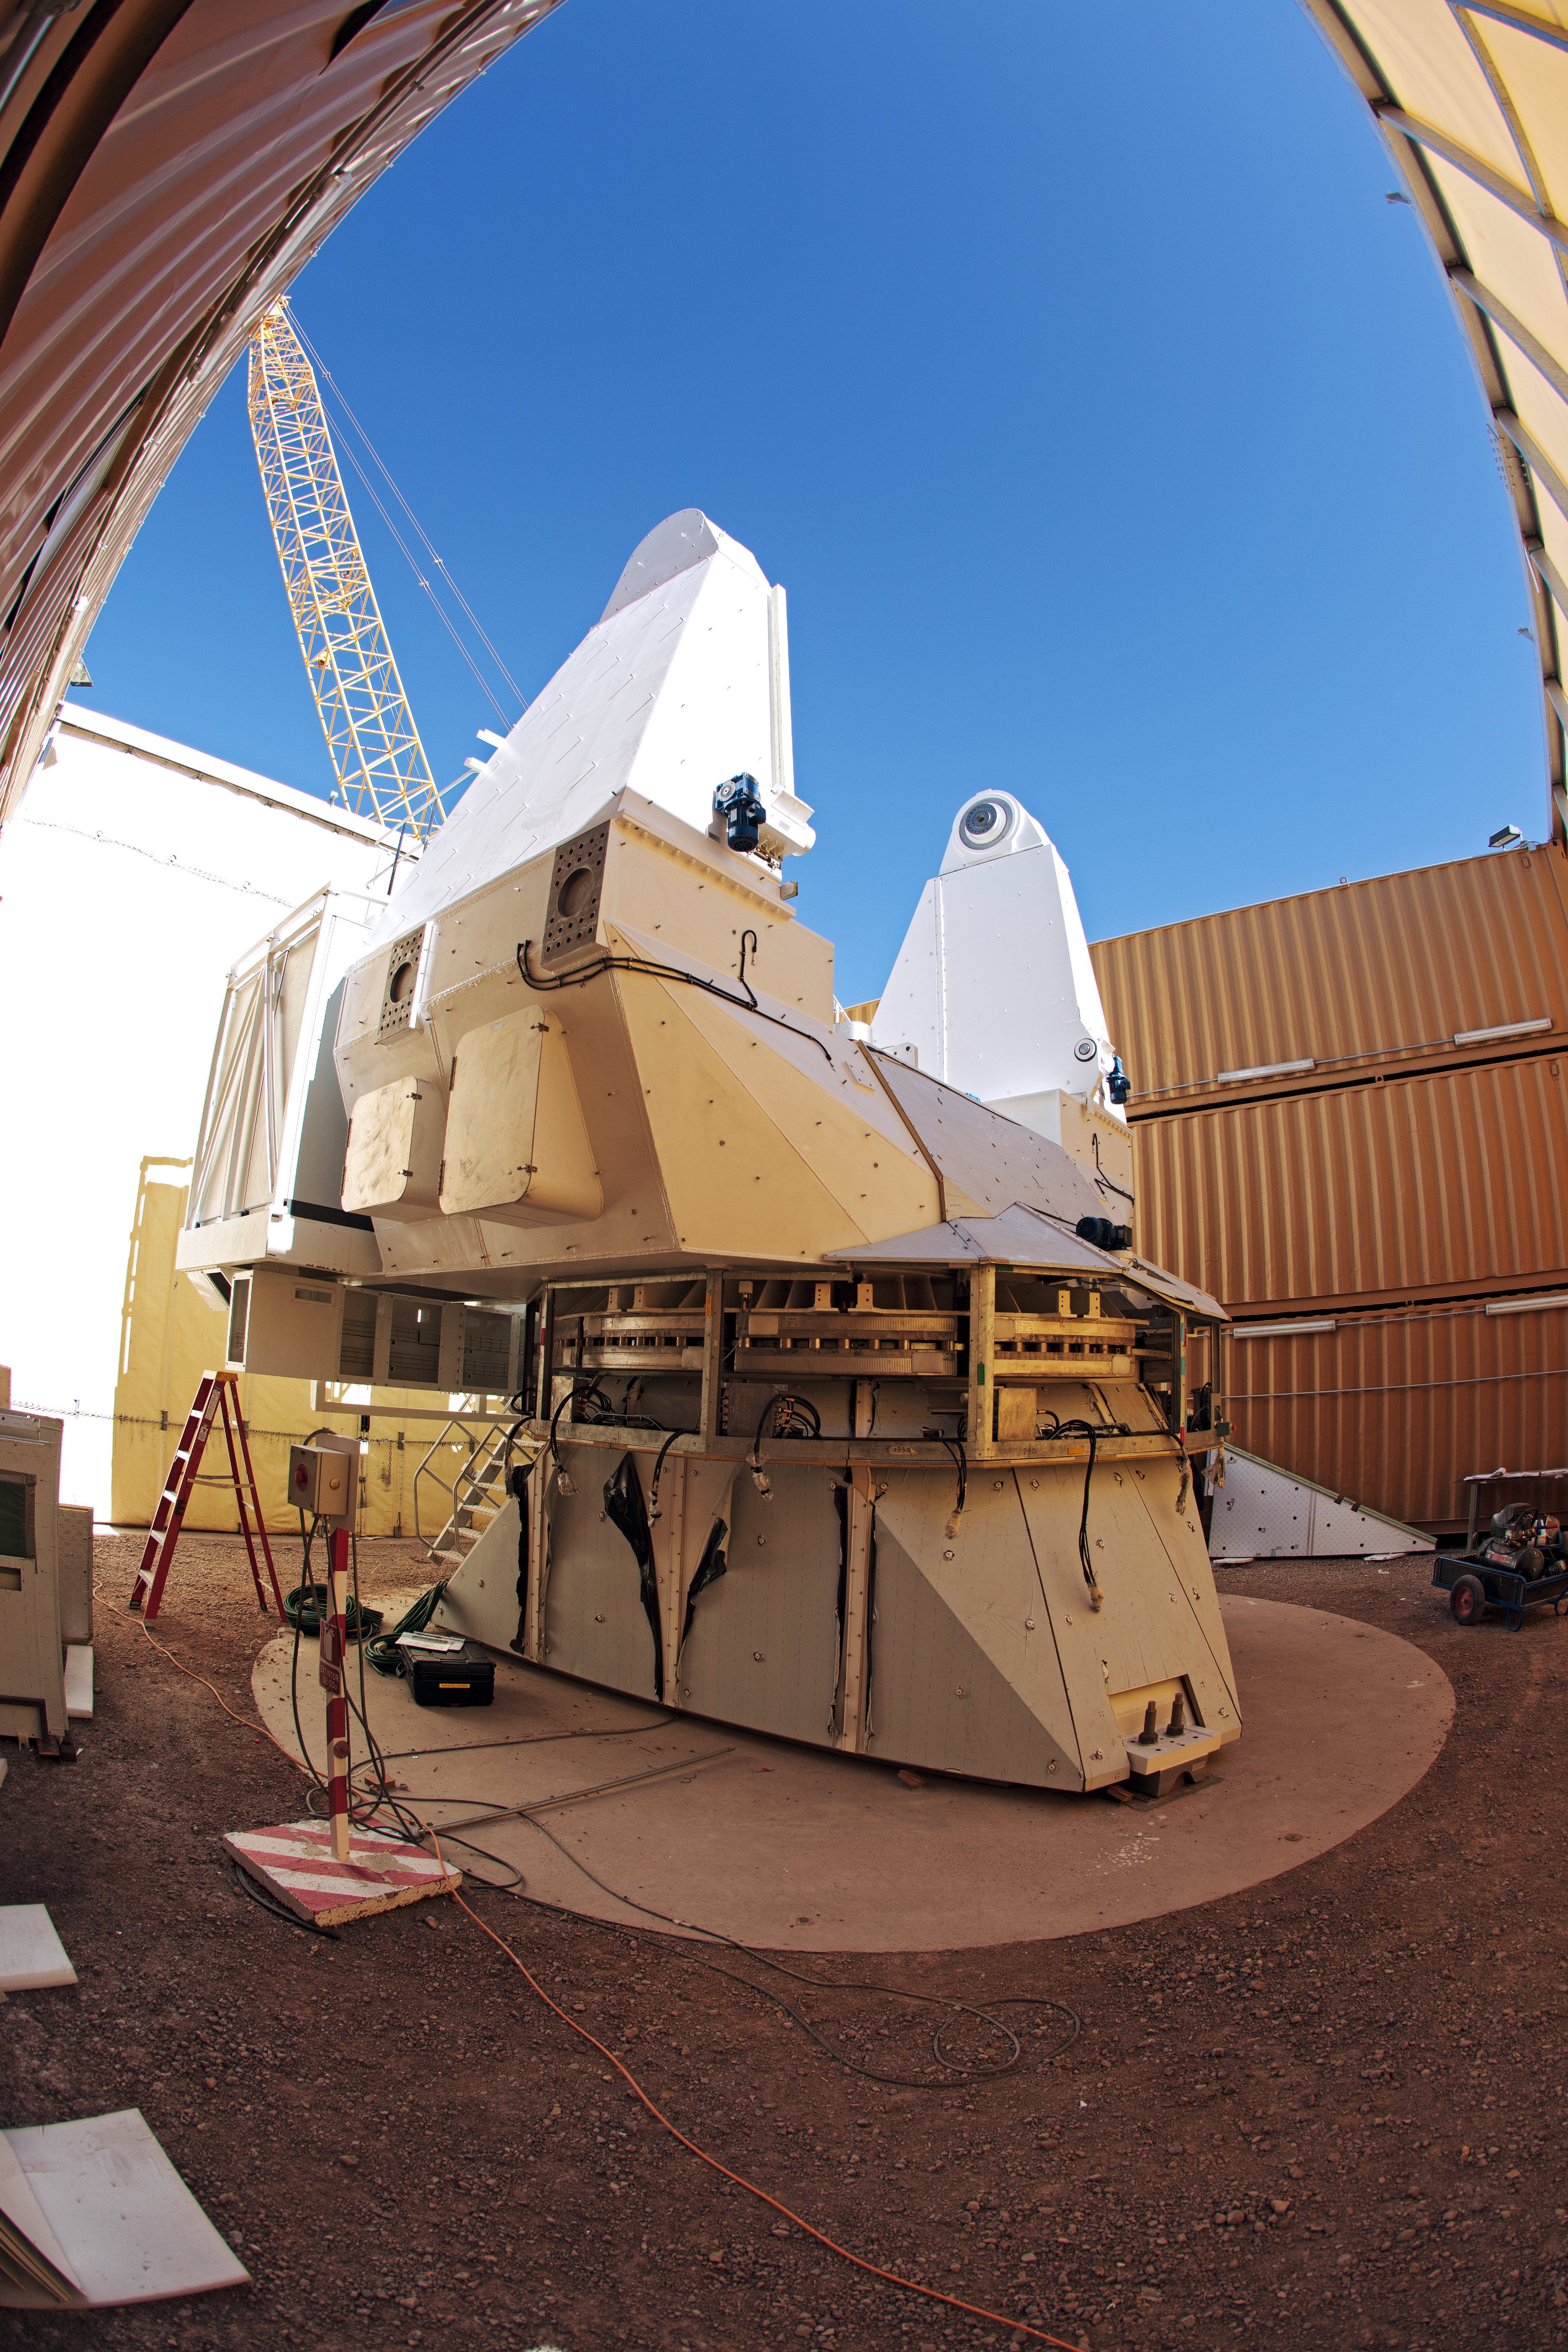

Part of a European ALMA antenna

Part of a European ALMA antenna at ALMA OSF.

Credit: ESO